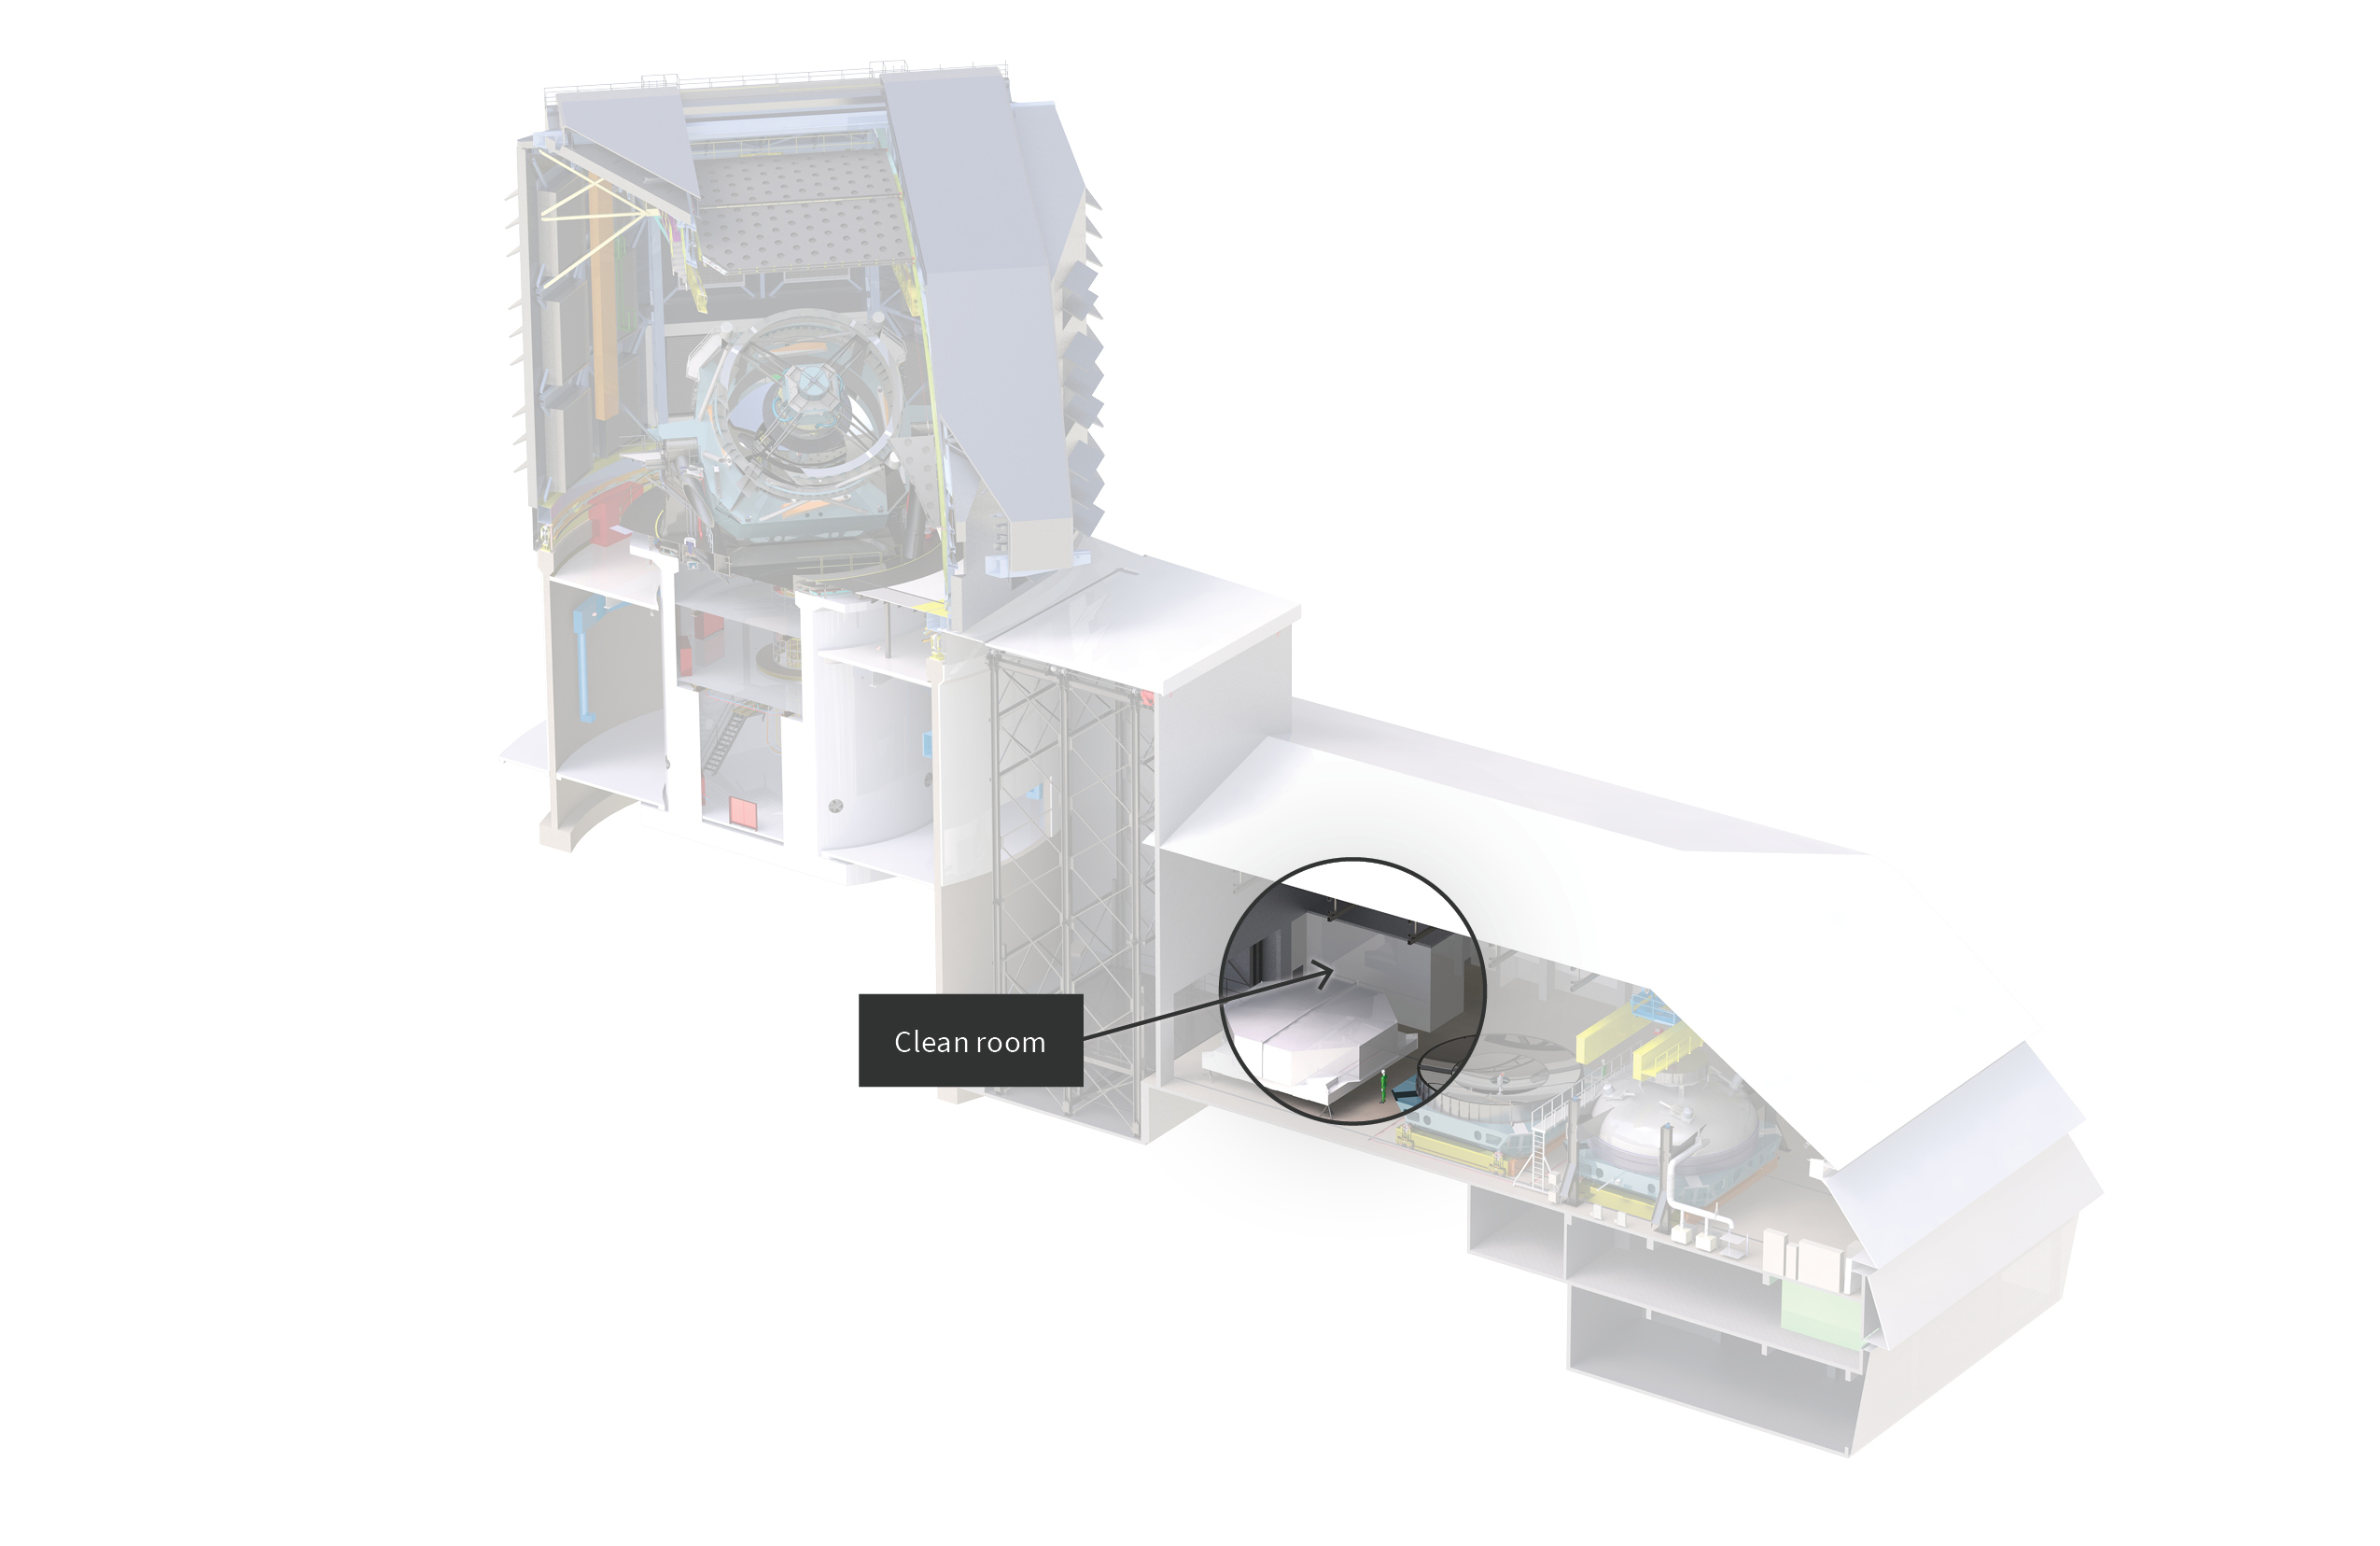

Rubin Summit Facility Cleanroom

A diagram showing the location of the cleanroom at Vera C. Rubin Observatory.

Credit: RubinObs/NOIRLab/SLAC/NSF/DOE/AURA